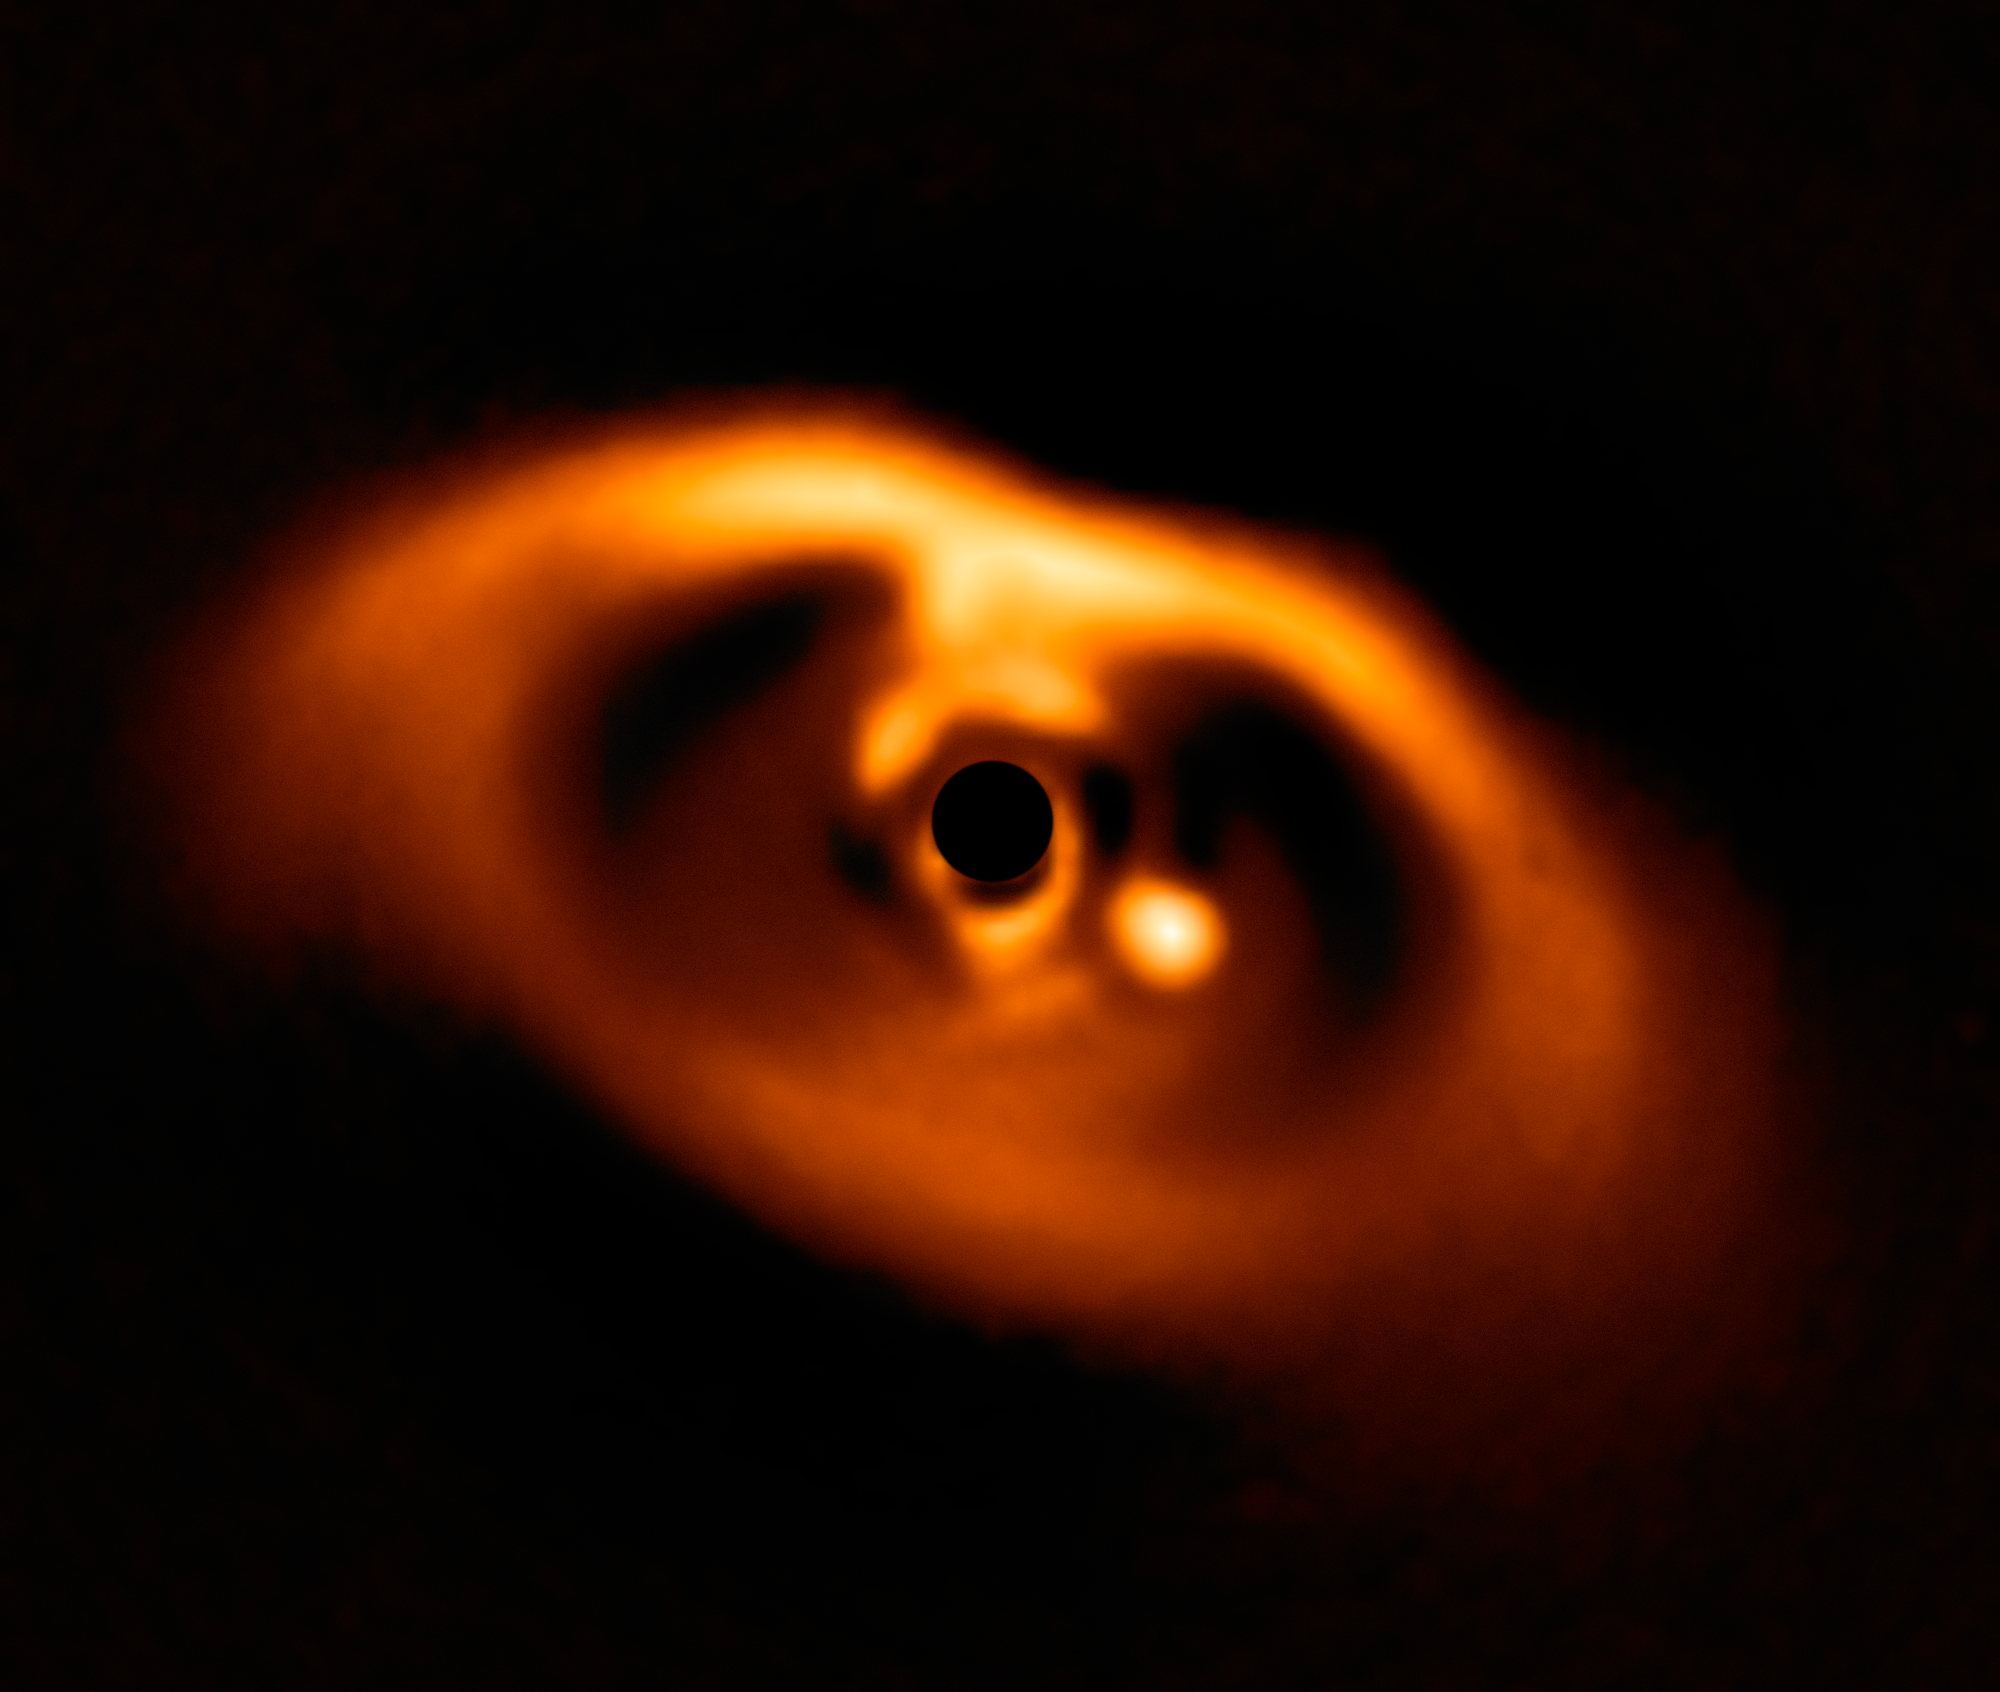

SPHERE image of the newborn planet PDS 70b

This spectacular image from the SPHERE instrument on ESO's Very Large Telescope is the first clear image of a planet caught in the very act of formation around the dwarf star PDS 70. The planet stands clearly out, visible as a bright point to the right of the centre of the image, which is blacked out by the coronagraph mask used to block the blinding light of the central star.

Credit: ESO/A. Müller et al.